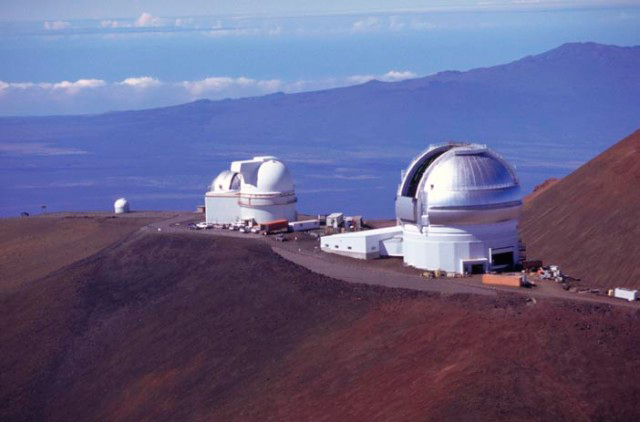

Gemini & Hualalai

Helicopter view of Gemini with UH 88", UKIRT and 24" with Hualalai (mountain) in background.

Credit: Gemin Observatory/Richard Wainscoat IfA